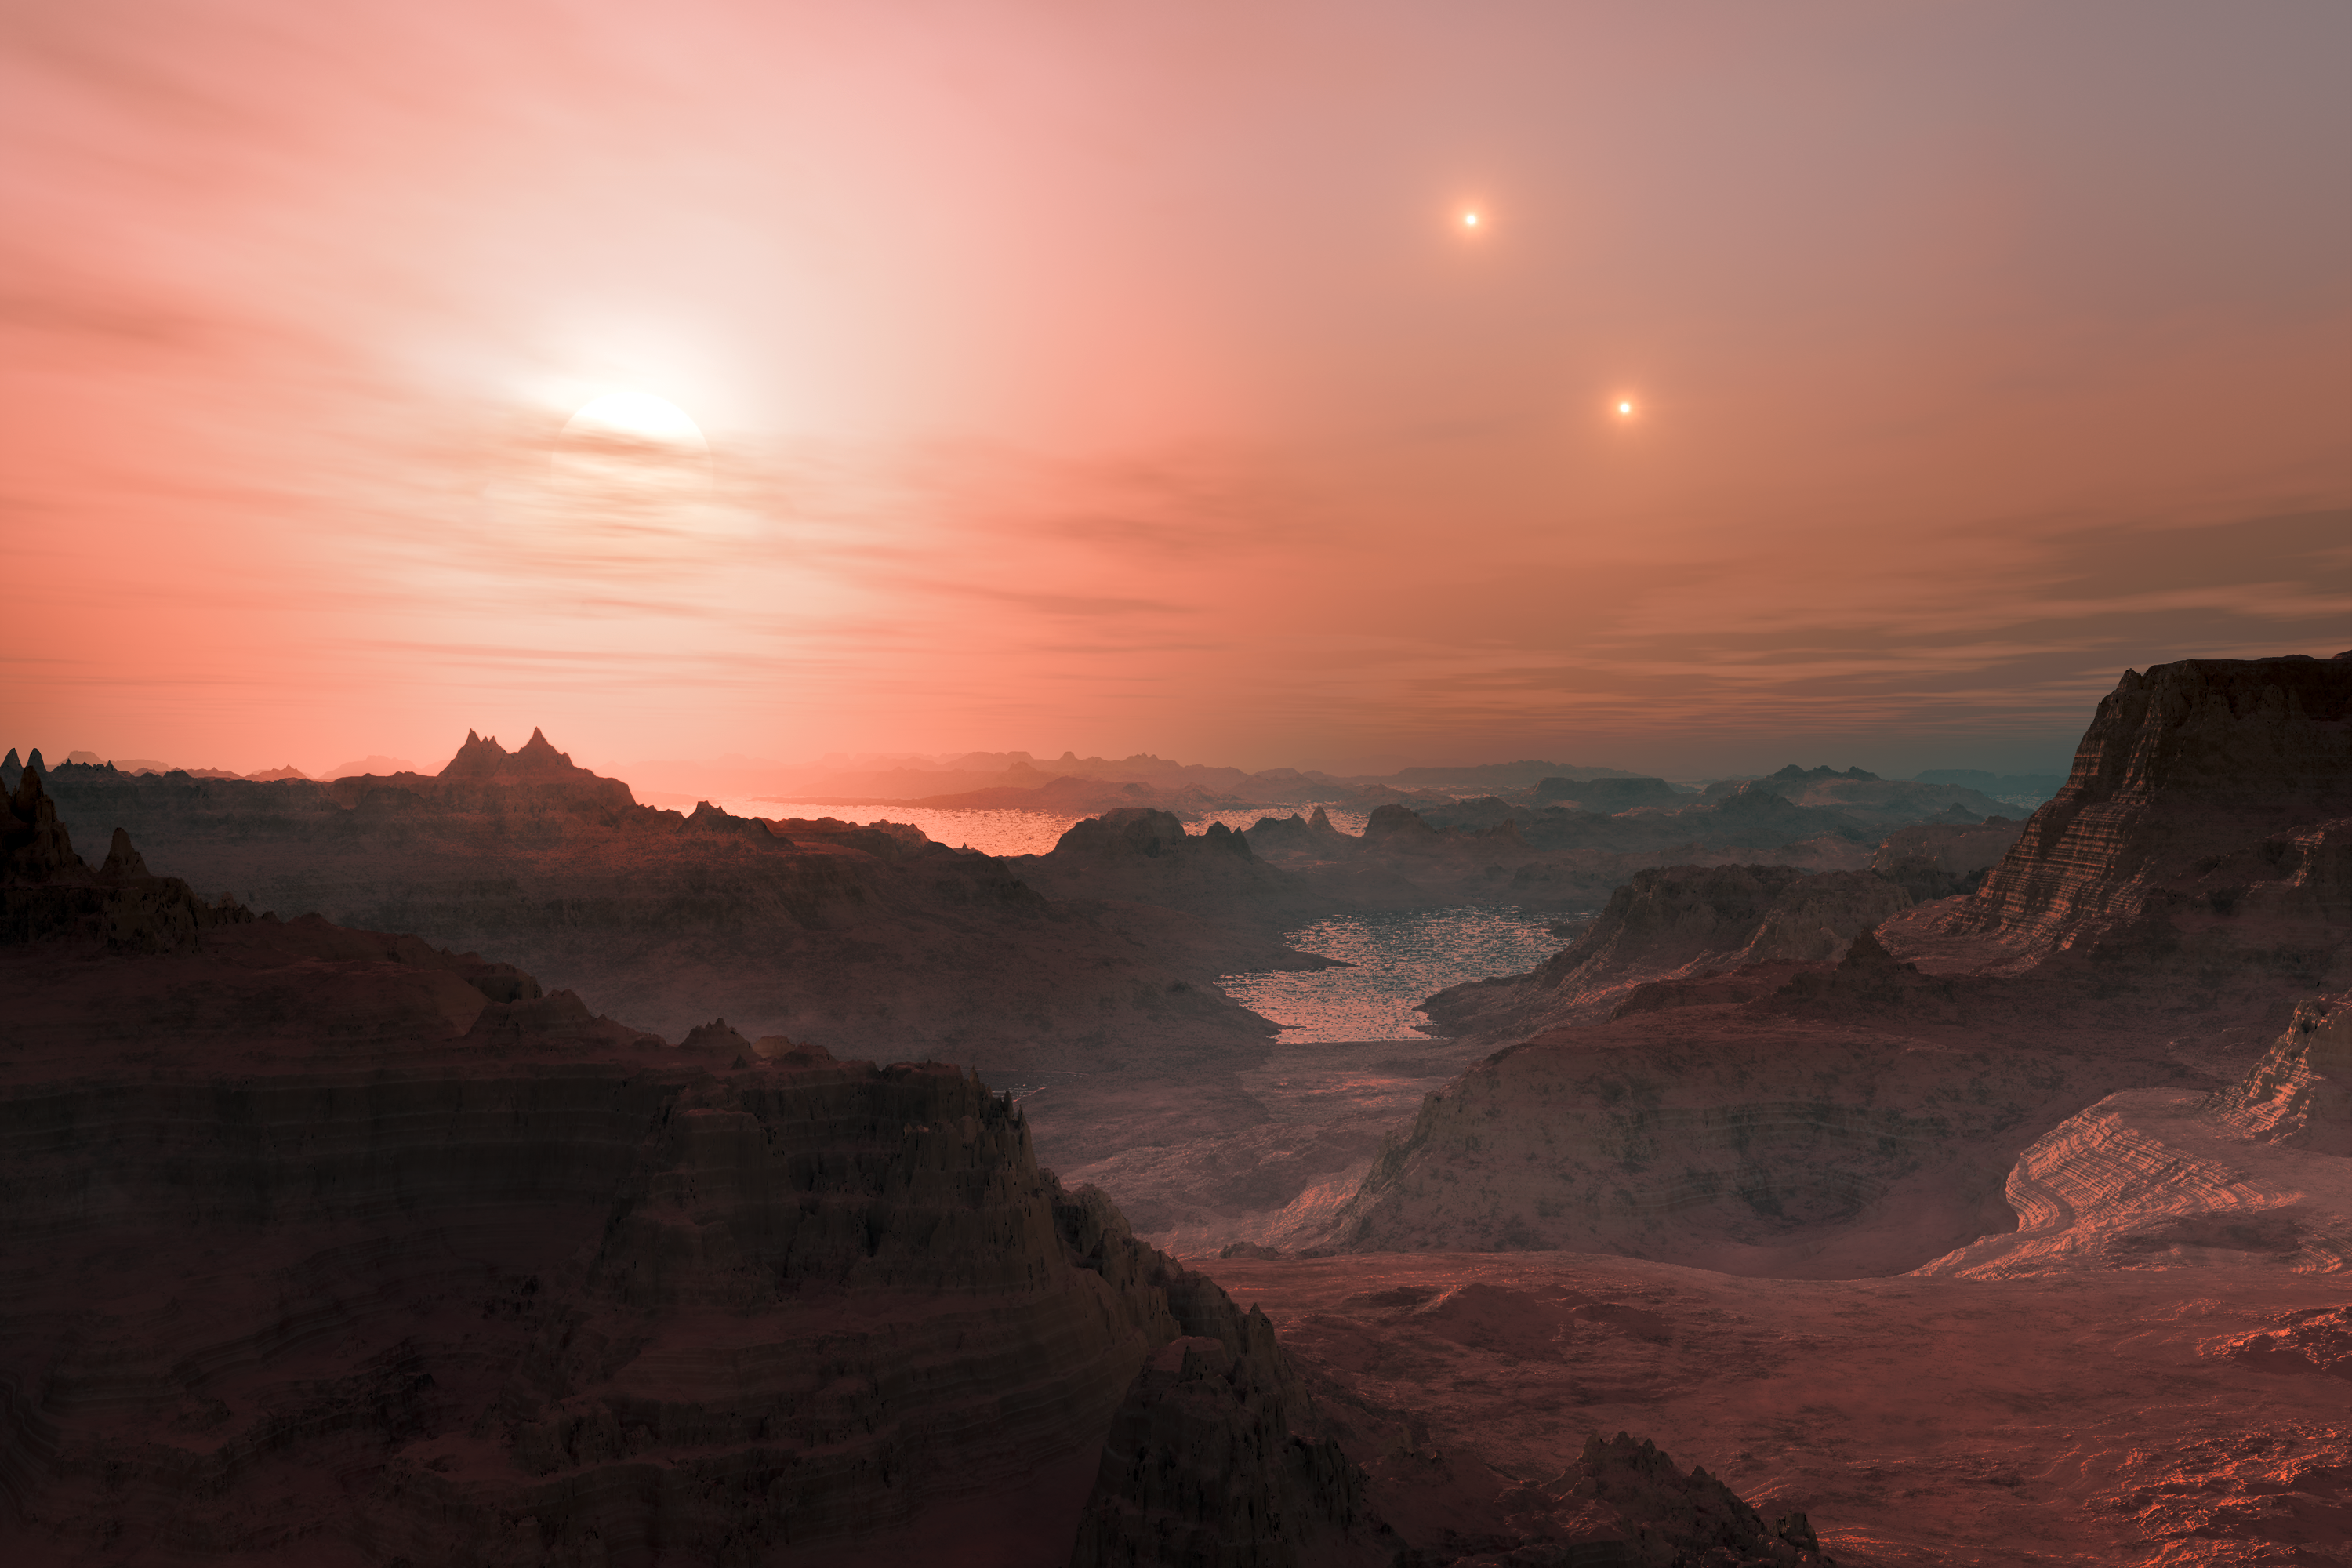

Artist’s impression of sunset on the super-Earth world Gliese 667 Cc

This artist’s impression shows a sunset seen from the super-Earth Gliese 667 Cc. The brightest star in the sky is the red dwarf Gliese 667 C, which is part of a triple star system. The other two more distant stars, Gliese 667 A and B appear in the sky also to the right. Astronomers have estimated that there are tens of billions of such rocky worlds orbiting faint red dwarf stars in the Milky Way alone.

Credit: ESO/L. Calçada